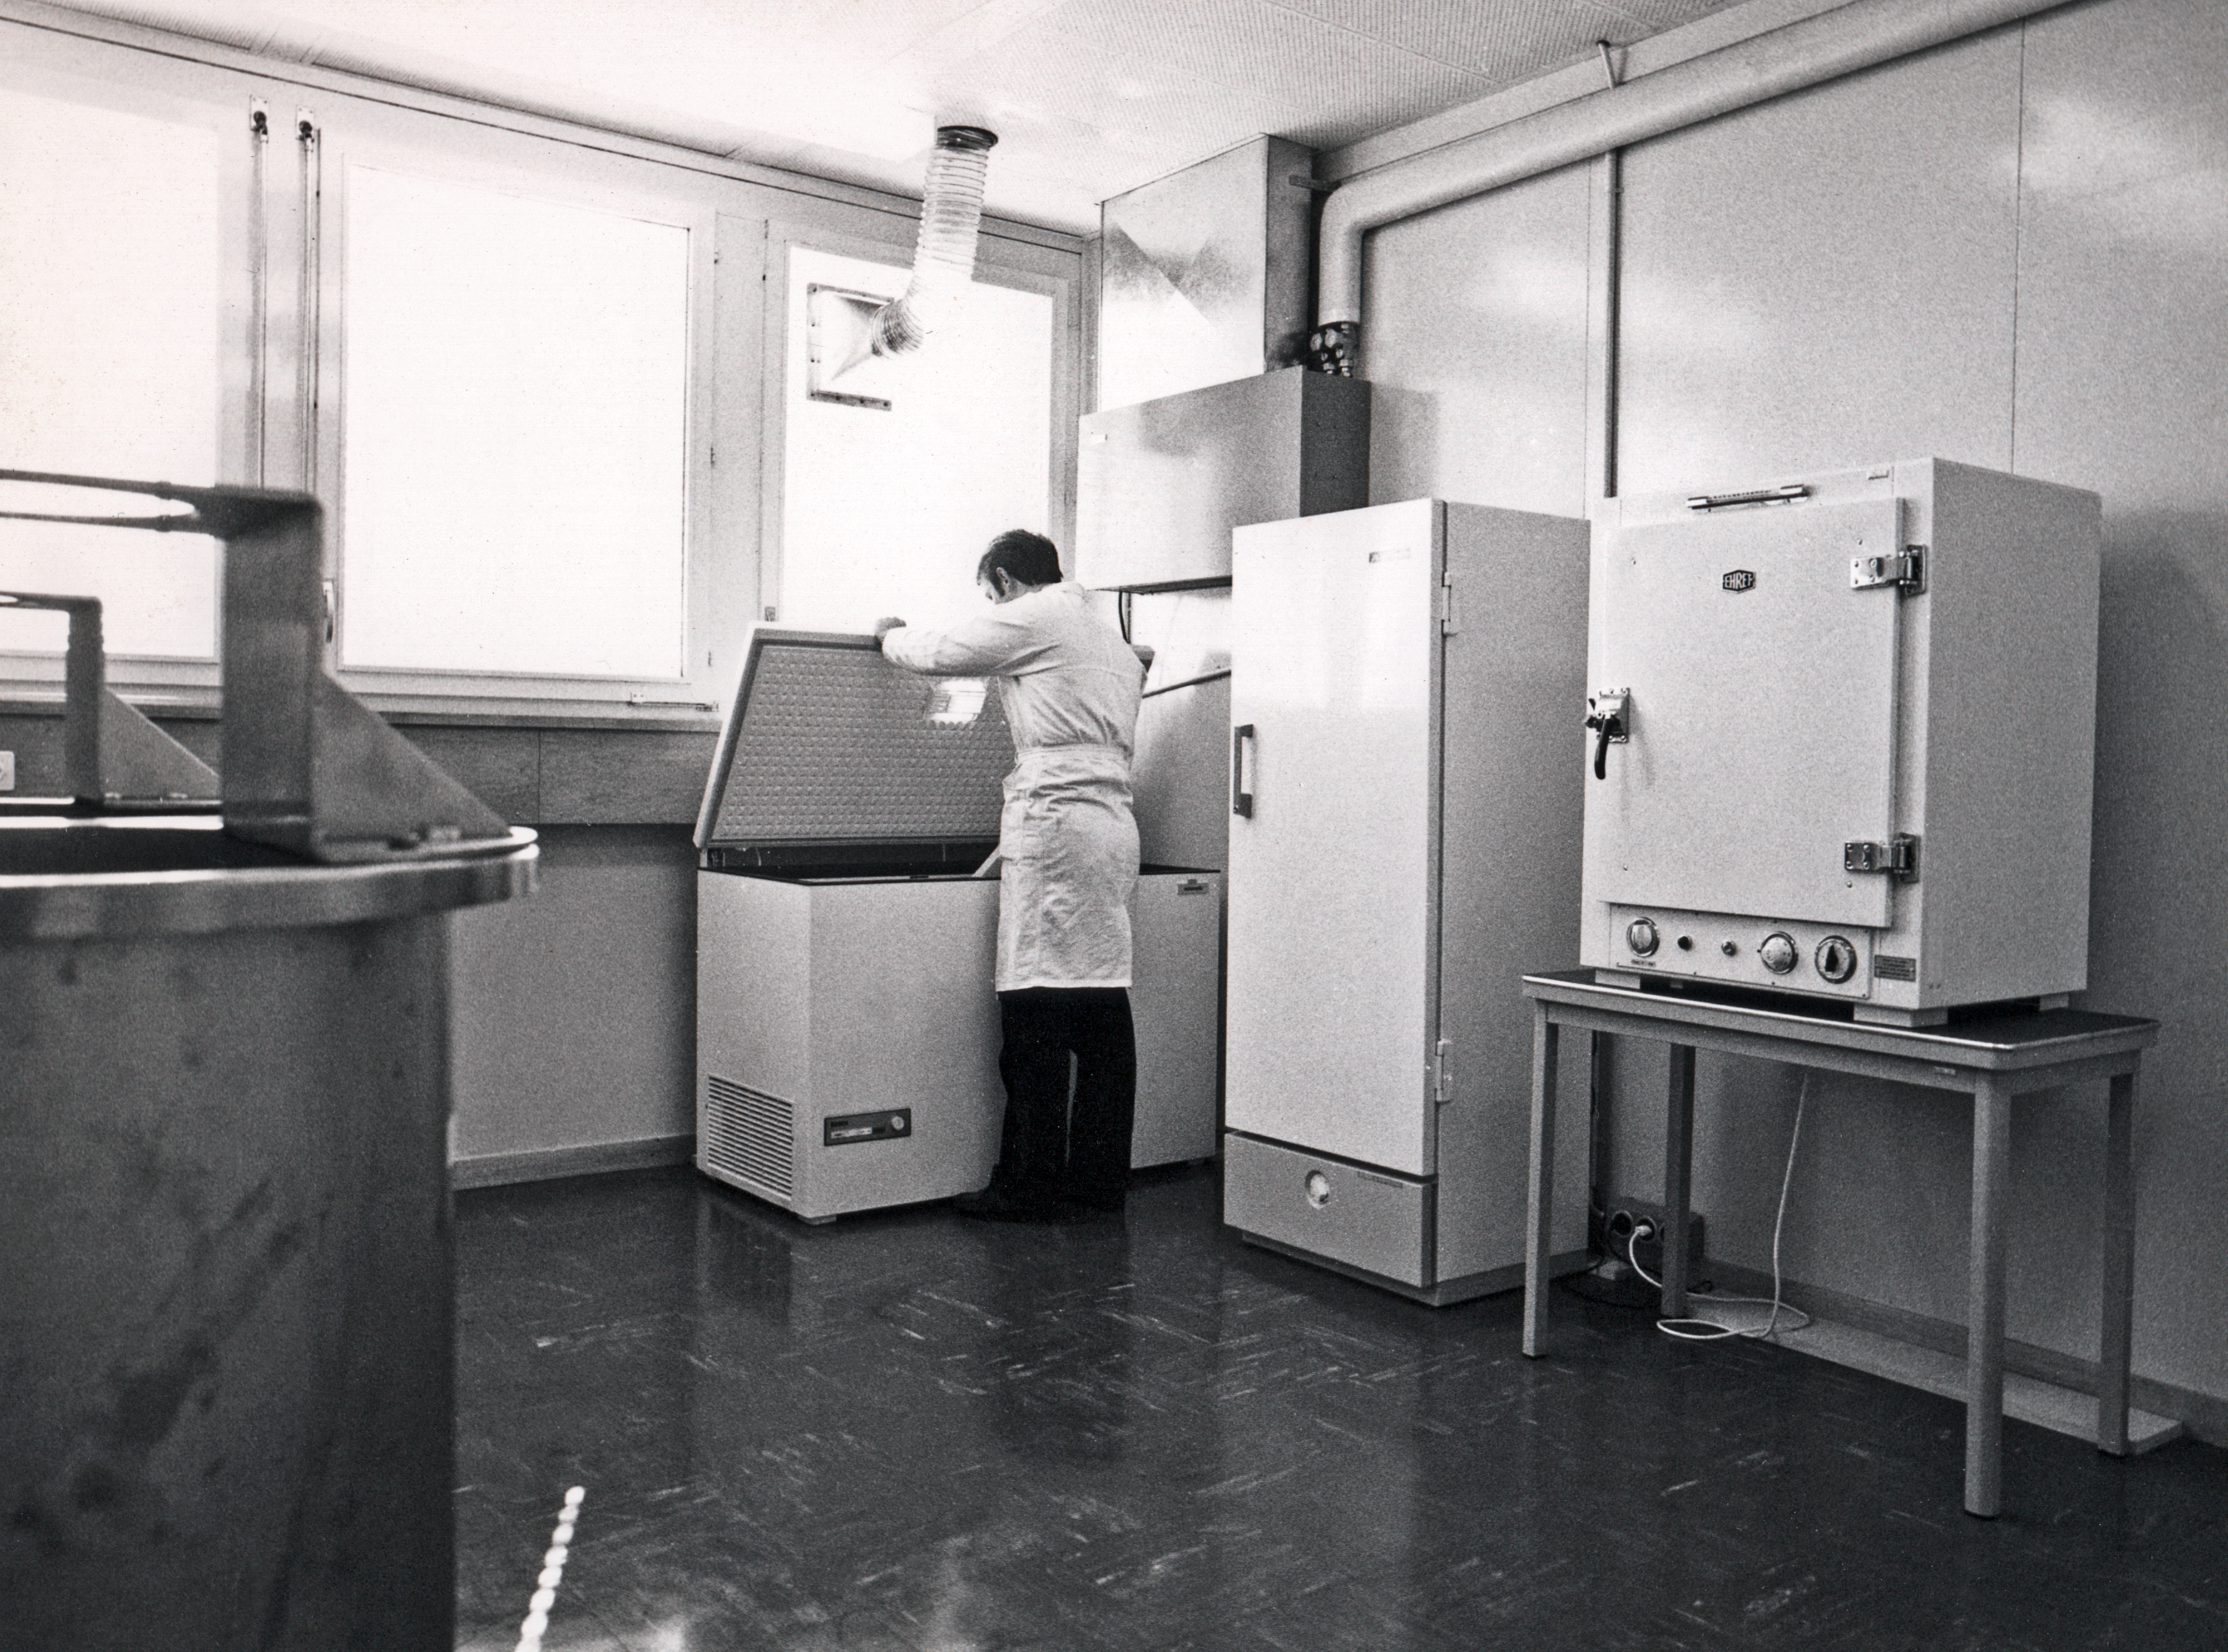

Photographic plate refrigerator

The deep-freeze for a stock of unprocessed photographic plates at the Sky Atlas Laboratory, circa 1973.

Credit: ESO